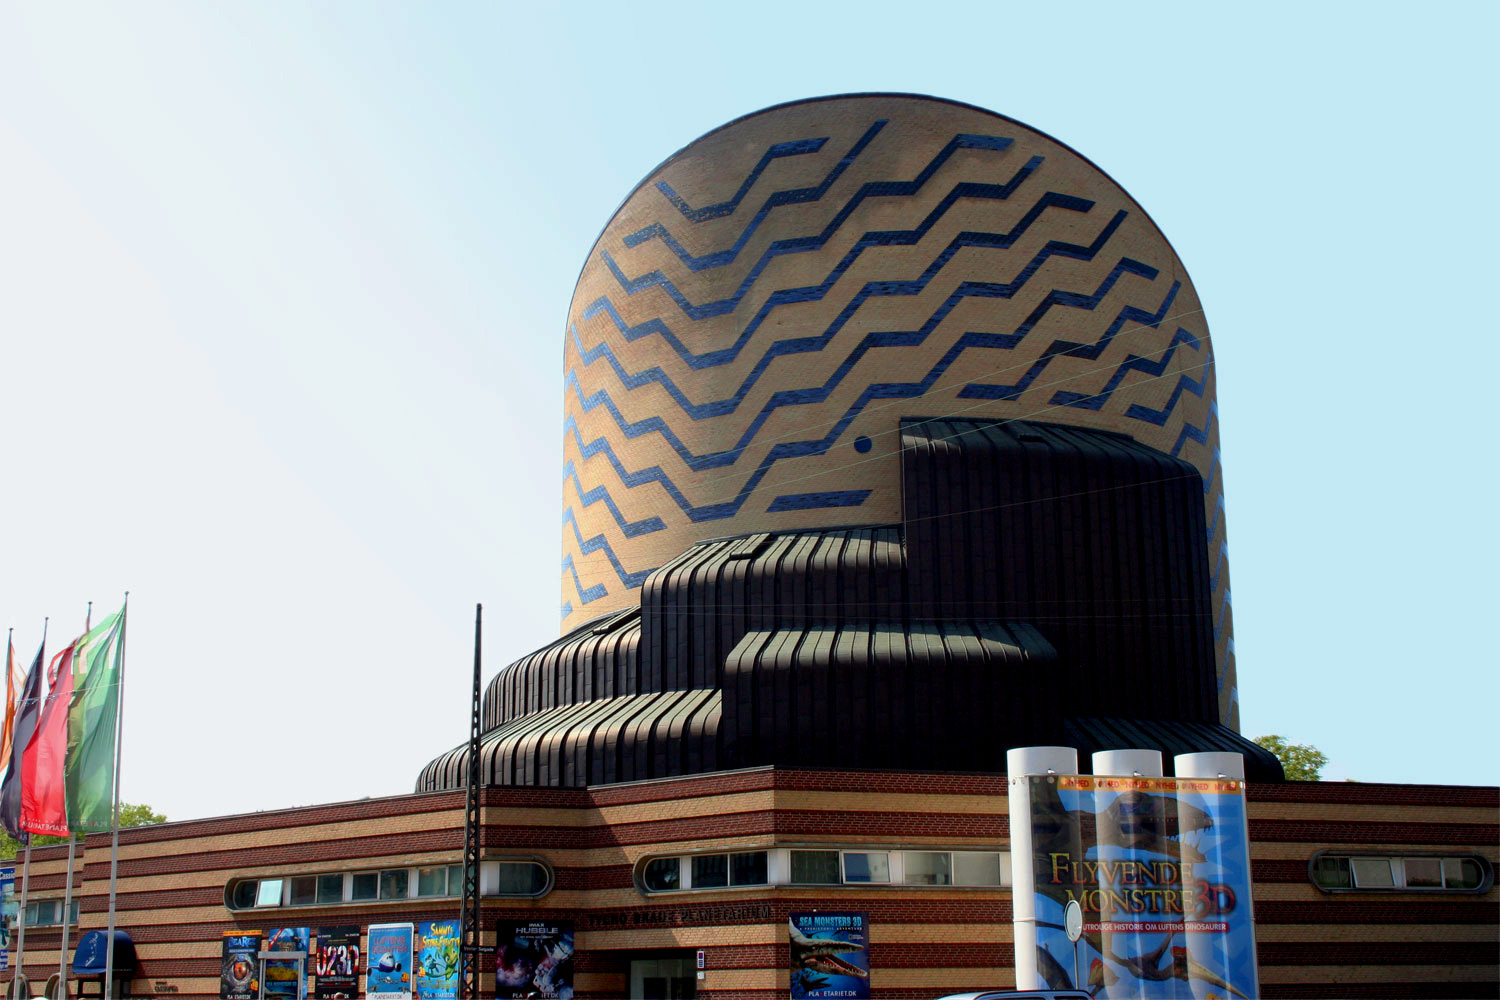

Tycho Brahe Planetarium

Tycho Brahe Planetarium is an ESO Outreach Partner Organisation. Read more on: http://www.eso.org/public/outreach/partnerships/organisations.html

Credit: Tycho Brahe Planetarium